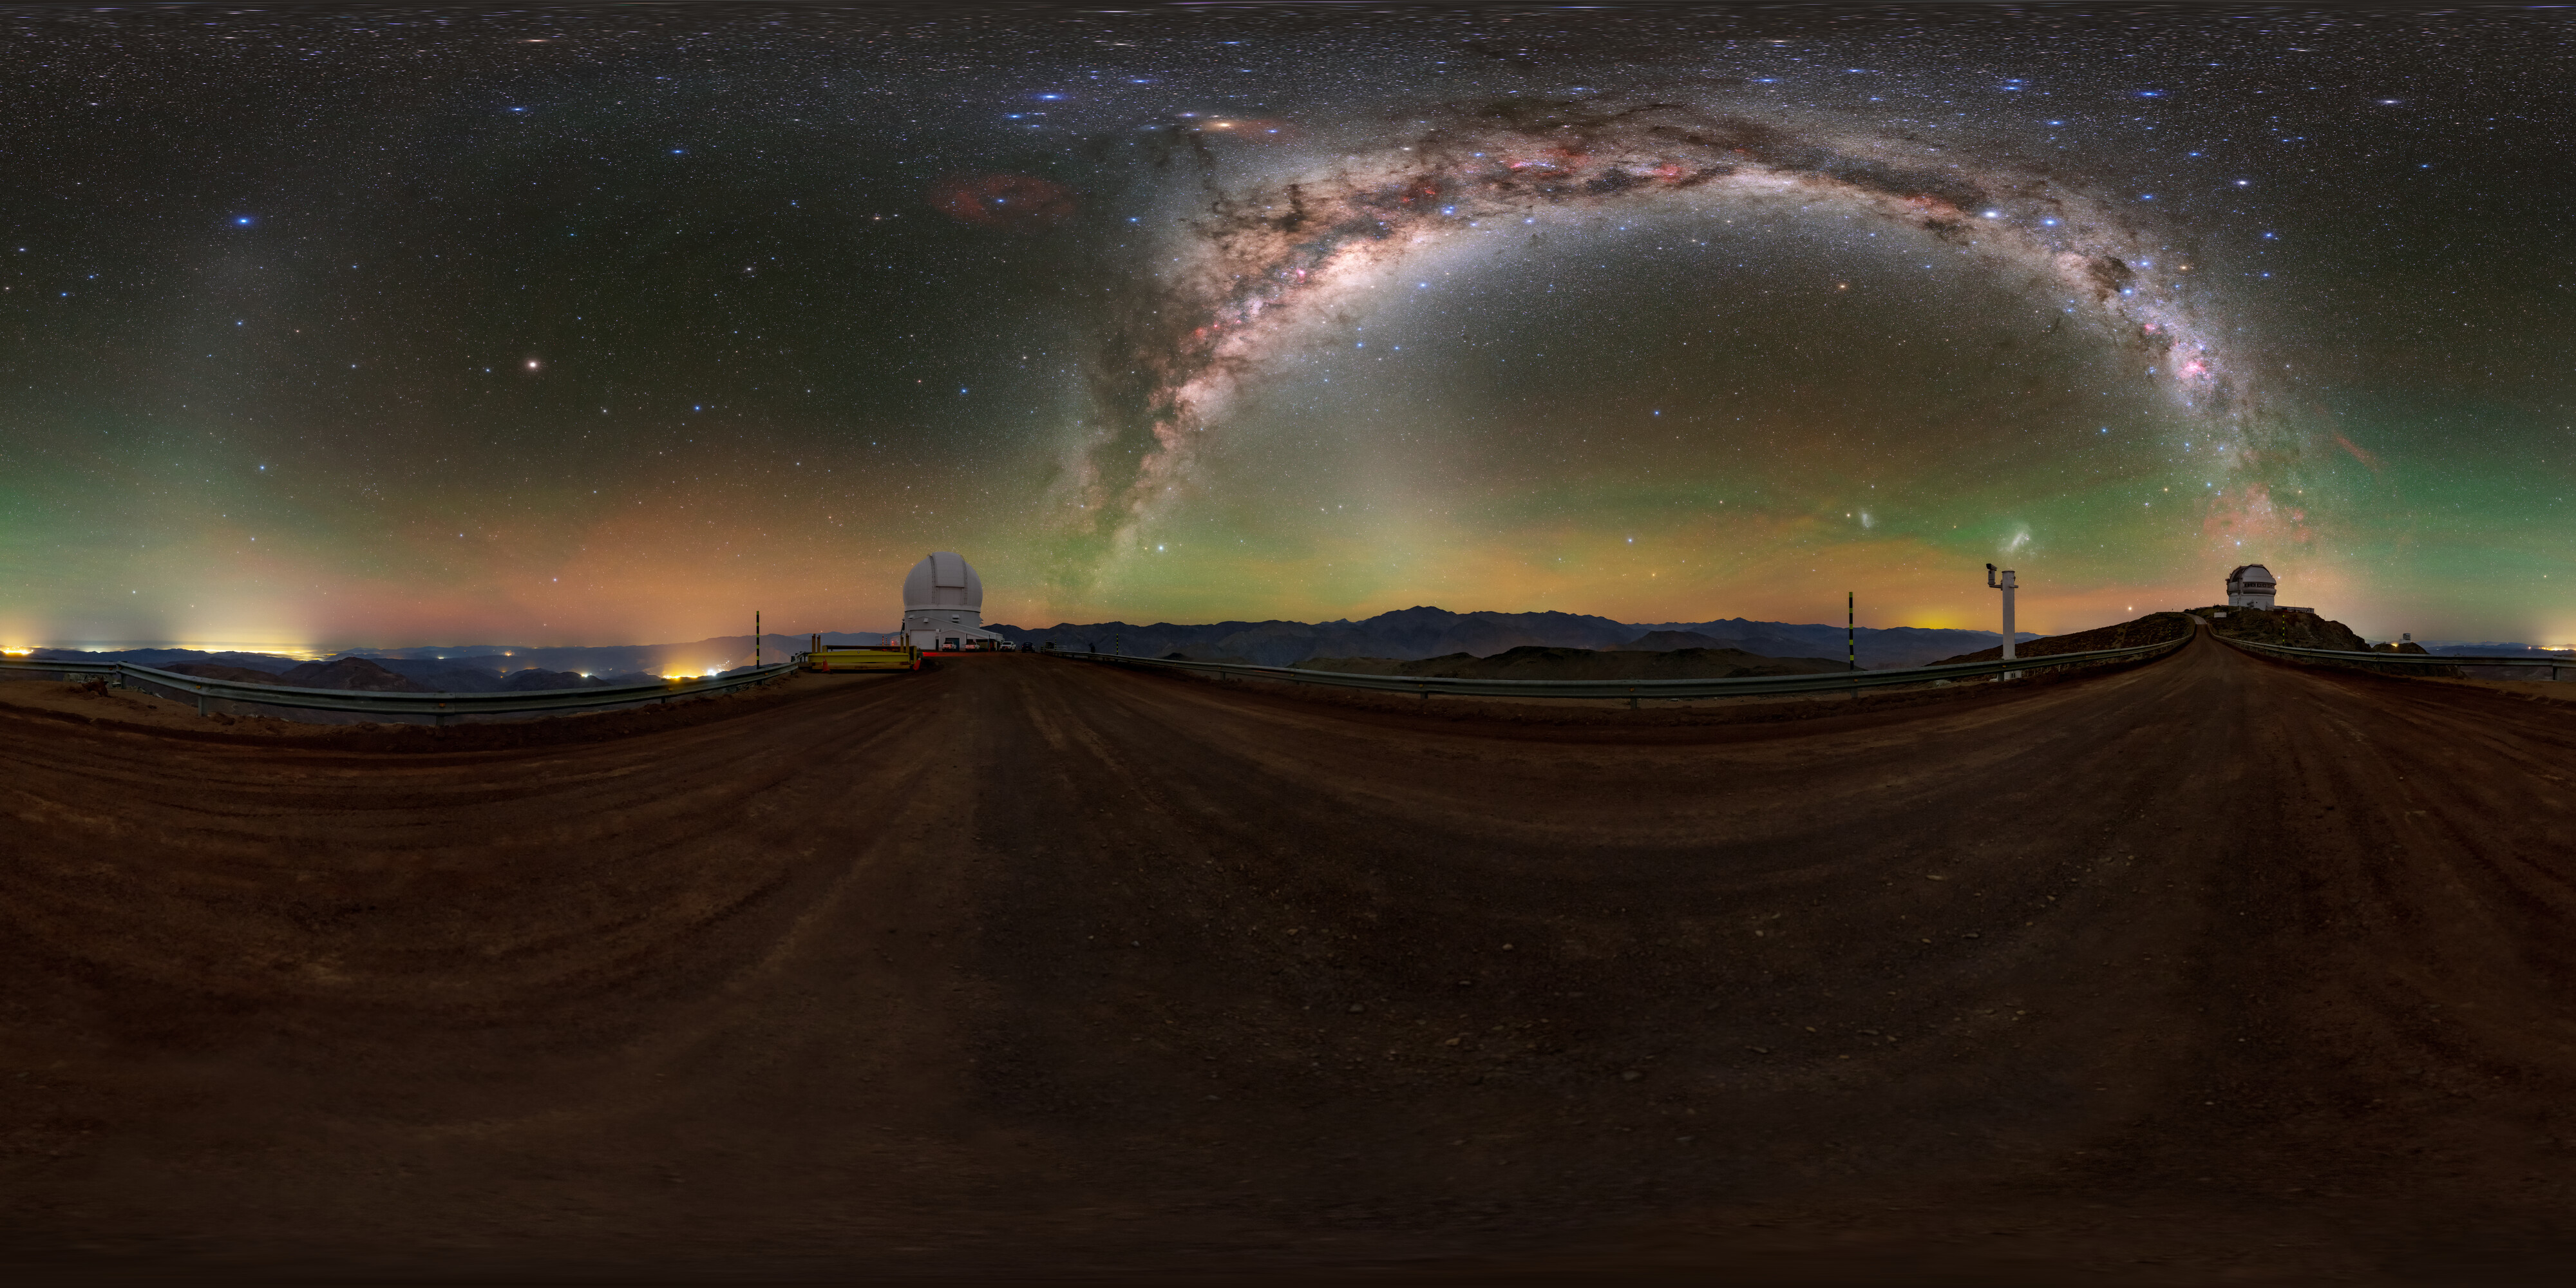

From Gemini South to SOAR 360 Panorama

A 360 panorama view of the road that leads from the Gemini South Telescope, one half of the International Gemini Observatory, operated by NSF NOIRLab, to the SOAR Telescope on Cerro Pachón in Chile.

A fulldome version of this image can be found here.

Credit: International Gemini Observatory/NOIRLab/NSF/AURA/ T. Slovinský